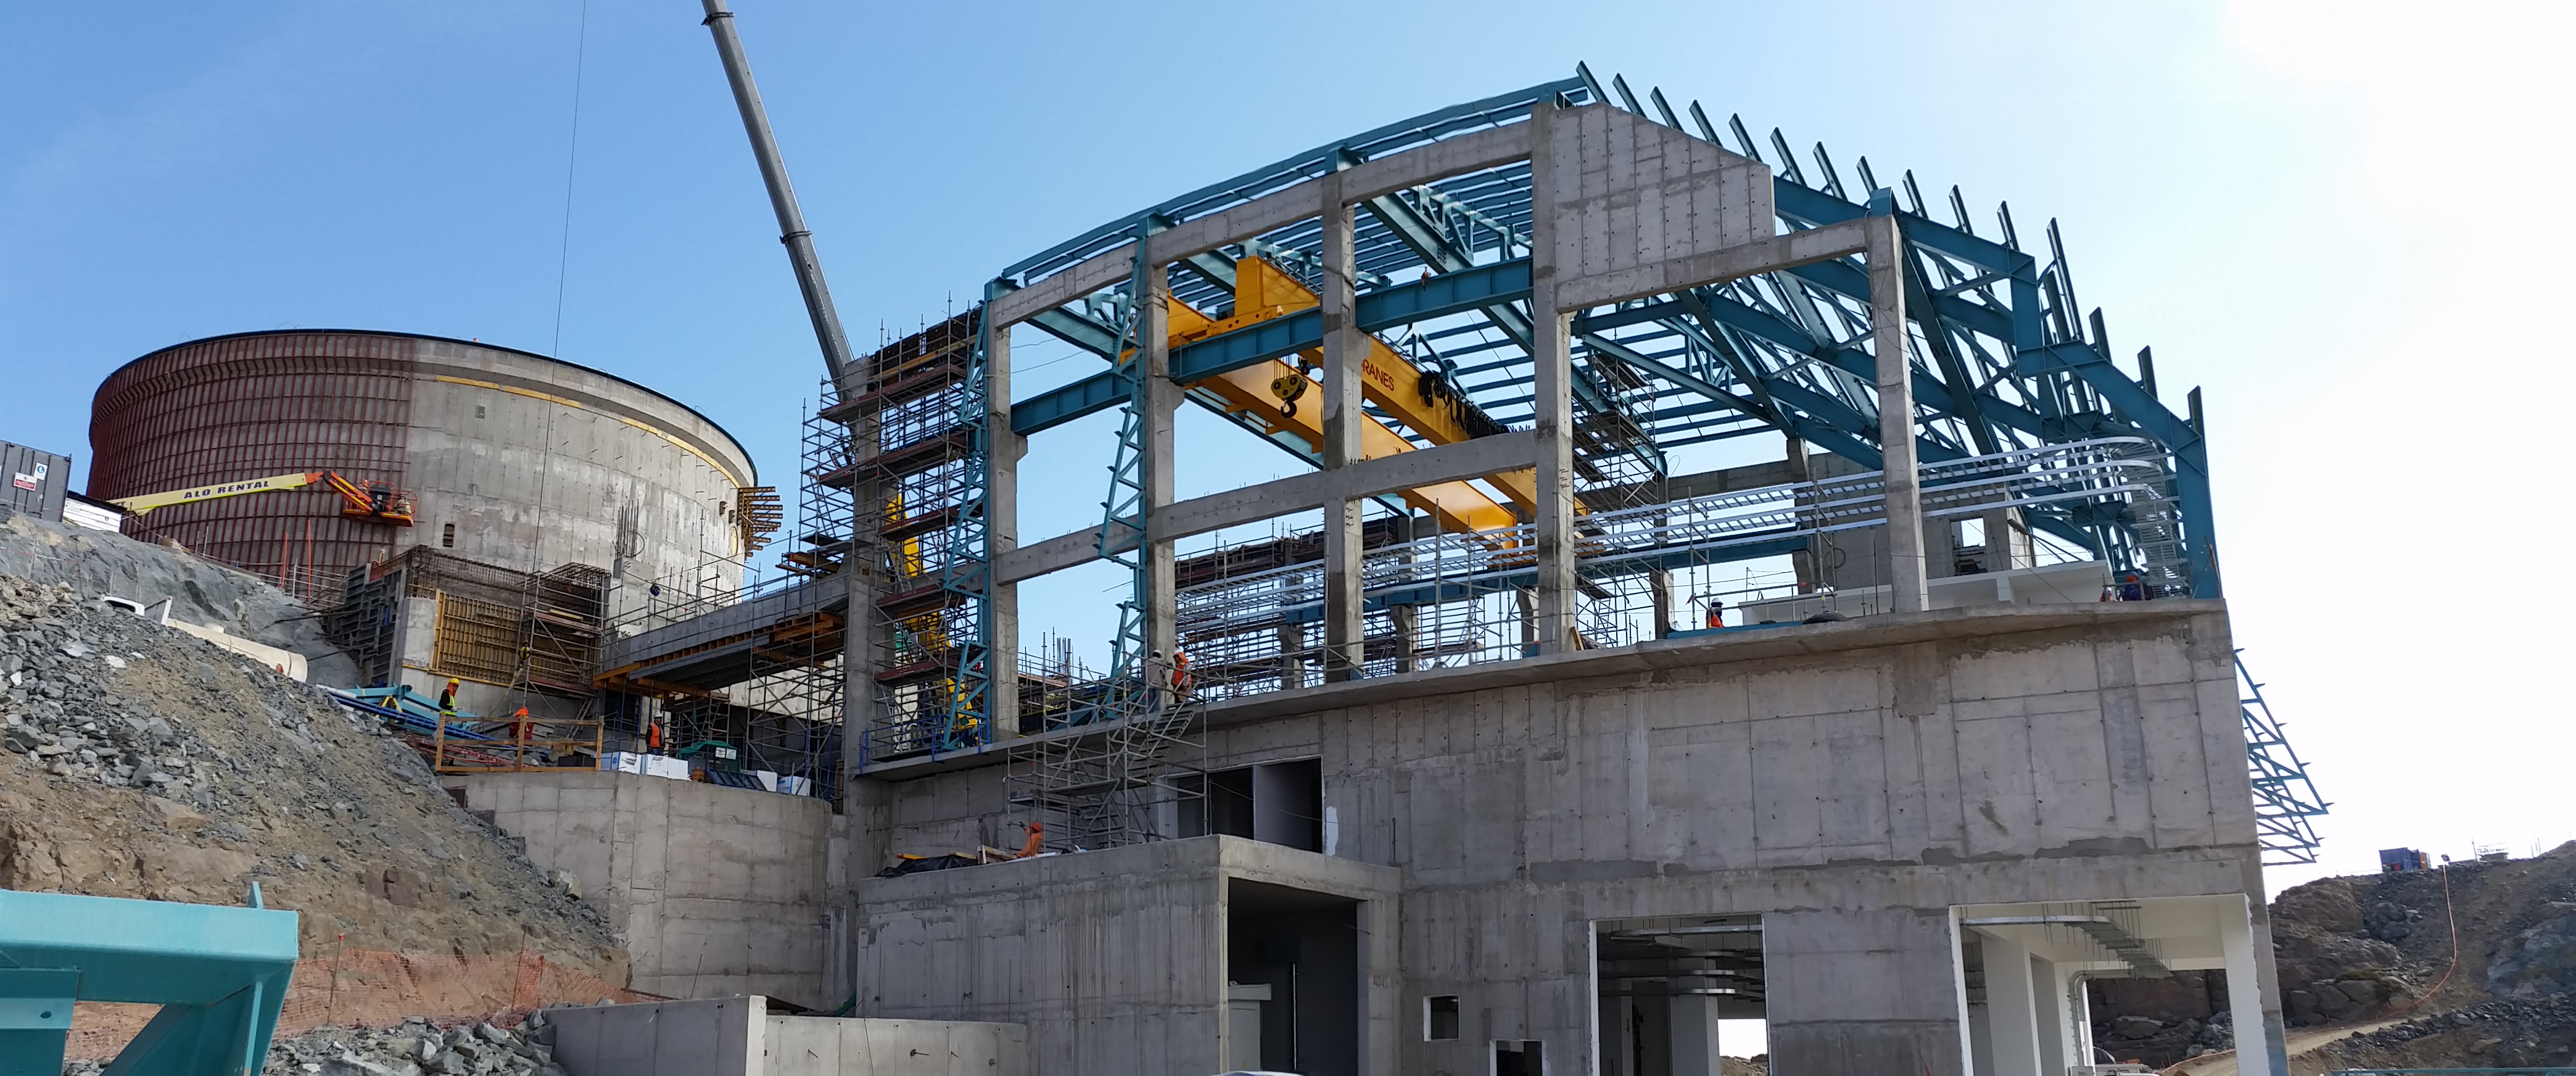

View of the progress from the ramp

View of the progress from the ramp

Credit: Rubin Observatory/NSF/AURA